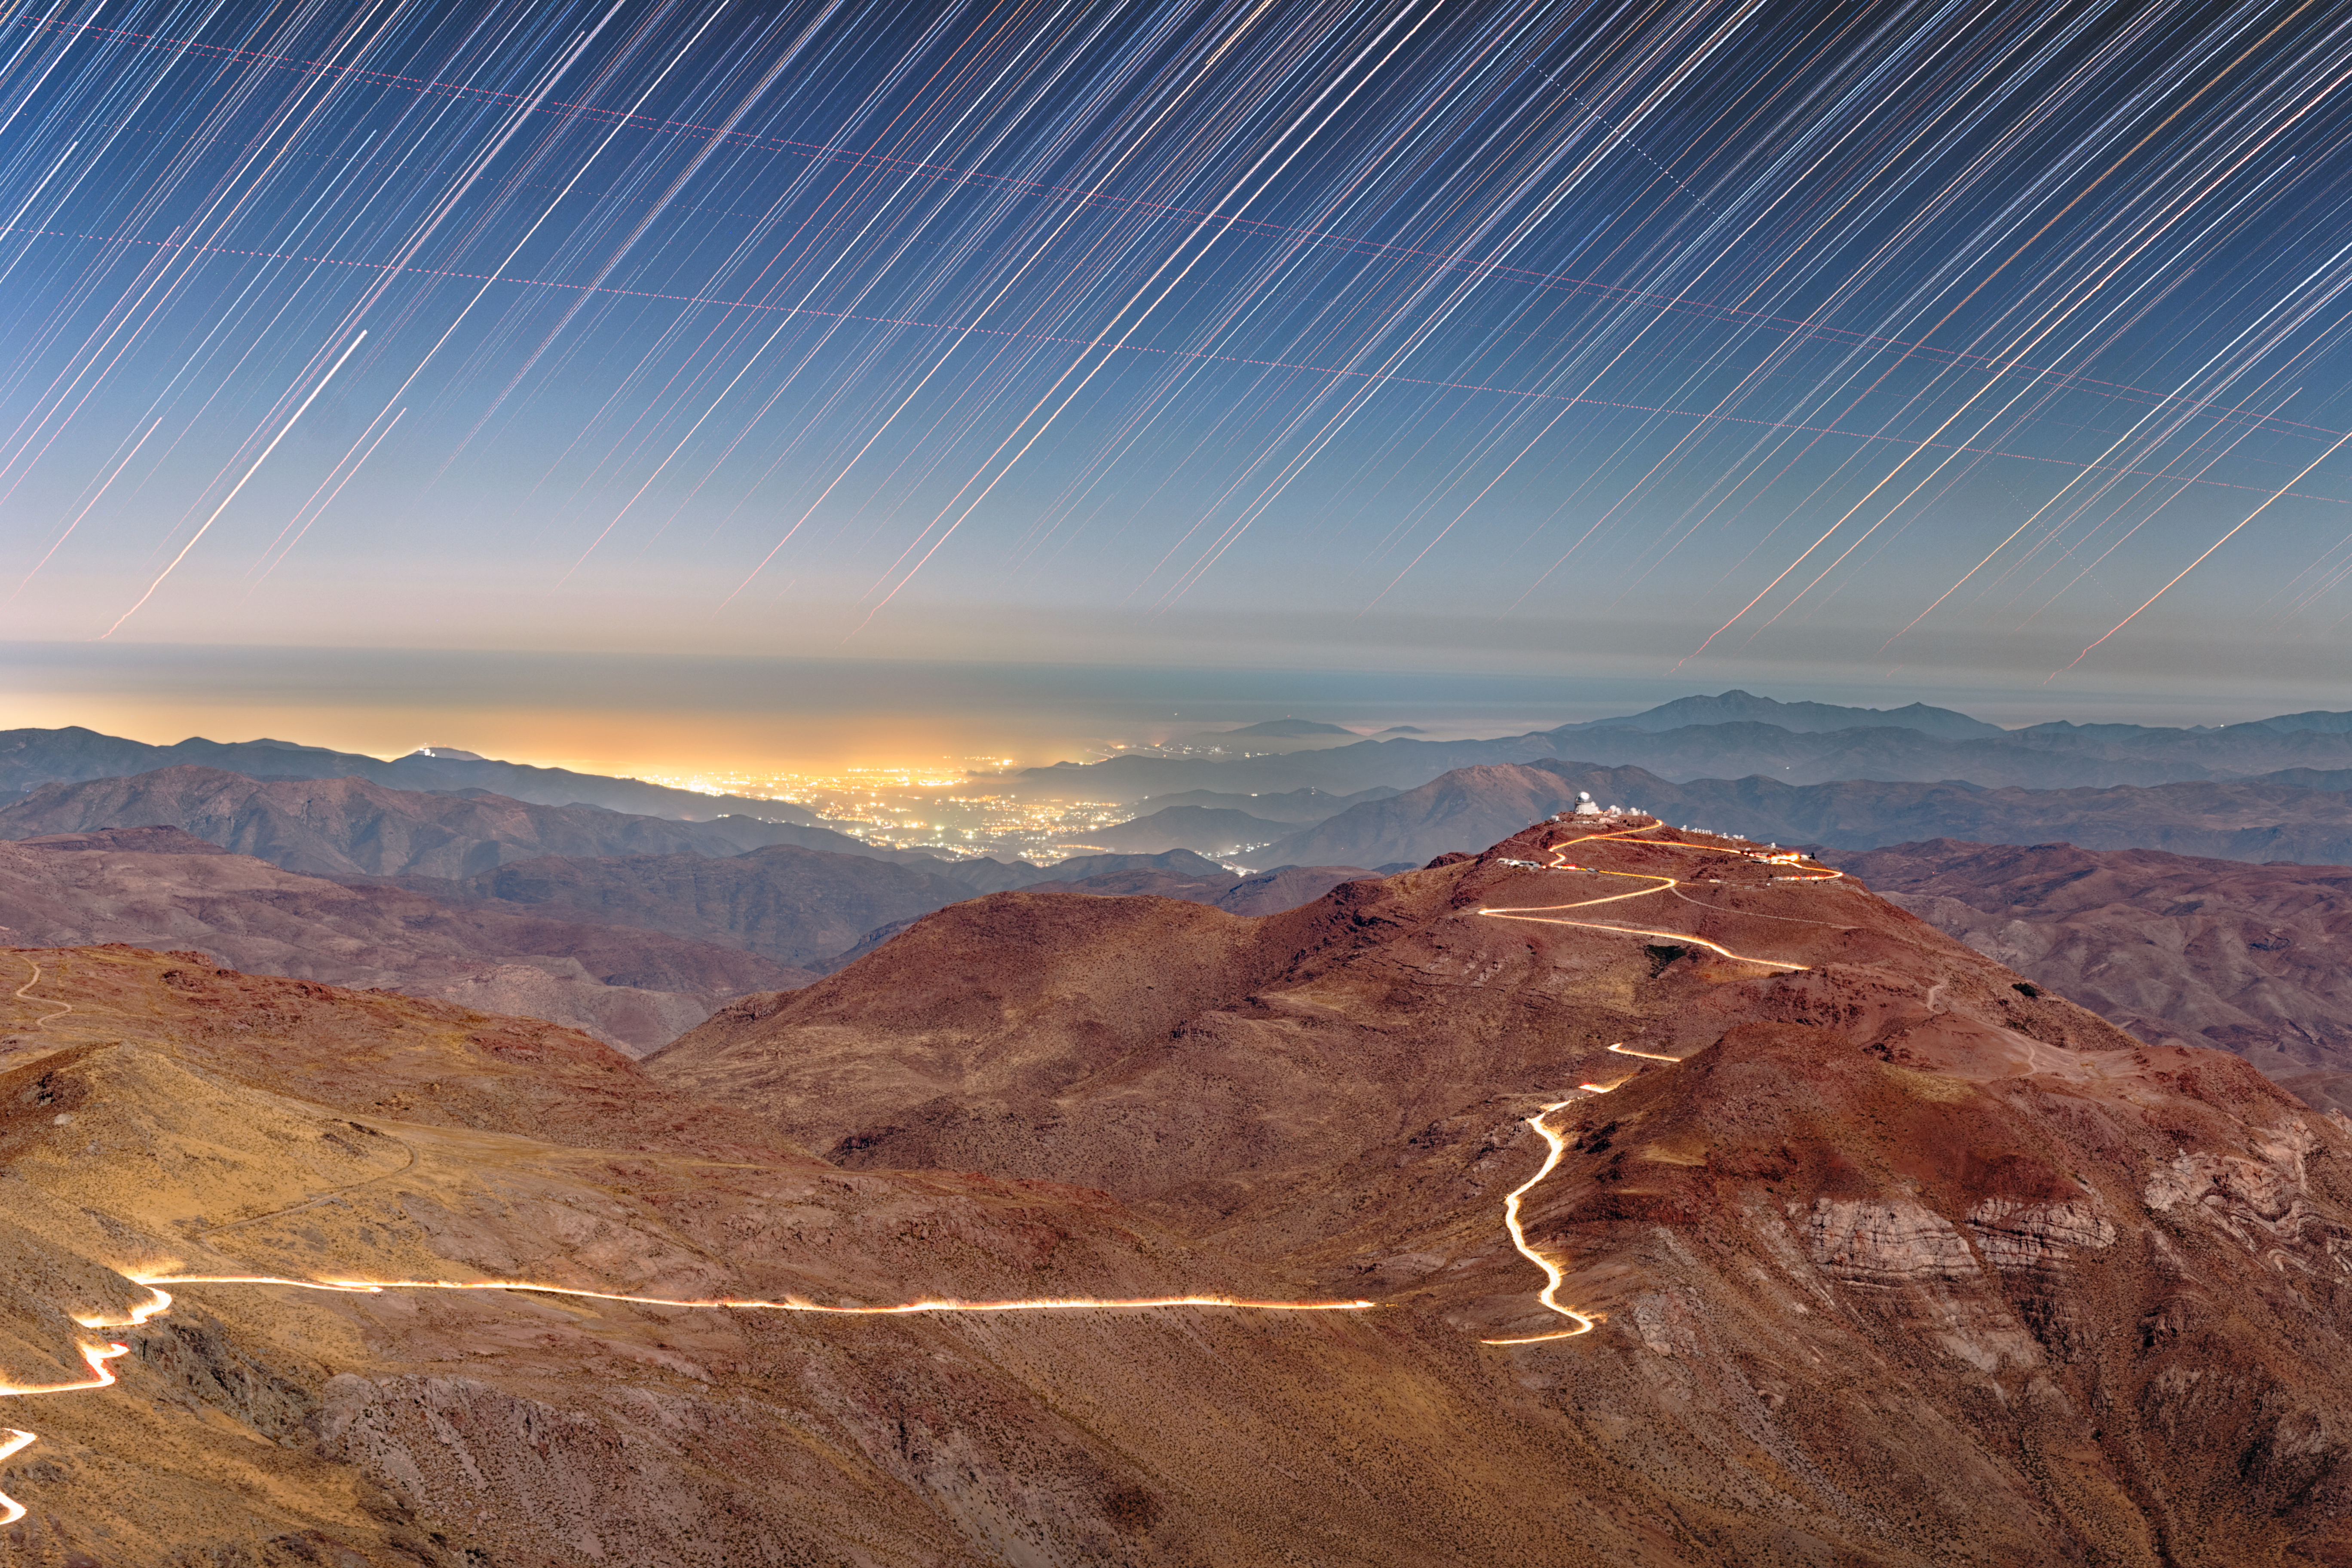

A Bright Bond Between Neighbors

High in the mountains of Chile, U.S. National Science Foundation NOIRLab operates several telescopes that overlook the vast Atacama Desert. This long-exposure image was taken from atop Cerro Pachón, a 2700-meter-tall (8800-foot-tall) mountain home to three major NOIRLab-operated telescopes: NSF–DOE Vera C. Rubin Observatory, operated jointly with DOE’s SLAC National Accelerator Laboratory; the Gemini South telescope, one half of the International Gemini Observatory; and the 4.1-meter (13.5-foot) Southern Astrophysical Research (SOAR) Telescope.

These powerhouses of astronomy are not alone; the road that bridges Cerro Pachón to Cerro Tololo (right) glows in this image thanks to the headlights from cars traveling between observing sites. Cerro Tololo hosts around 40 telescopes of NSF Cerro Tololo Inter-American Observatory (CTIO), a Program of NSF NOIRLab. It sits at an altitude of 2200 meters (7200 feet) above sea level, slightly lower than its neighbor but with an equally beautiful view of the night sky.

Setting stars, airplanes, and the distant light from the city of La Serena and other small villages along the Elqui Valley are enhanced manyfold by the long exposure and telephoto lens used to take this image. A close-up of this image can be found here.

The view from these mountains doesn’t have to be experienced only through pictures. Anyone can visit Cerro Tololo and Cerro Pachón at no cost. Public visits offer an insider's glimpse into the world of observational astronomy, allowing you to enjoy world-class telescopes and observing facilities. Find out more here.

Petr Horálek, the photographer, is a NOIRLab Audiovisual Ambassador.

Credit: CTIO/NOIRLab/NSF/AURA/P. Horálek (Institute of Physics in Opava)